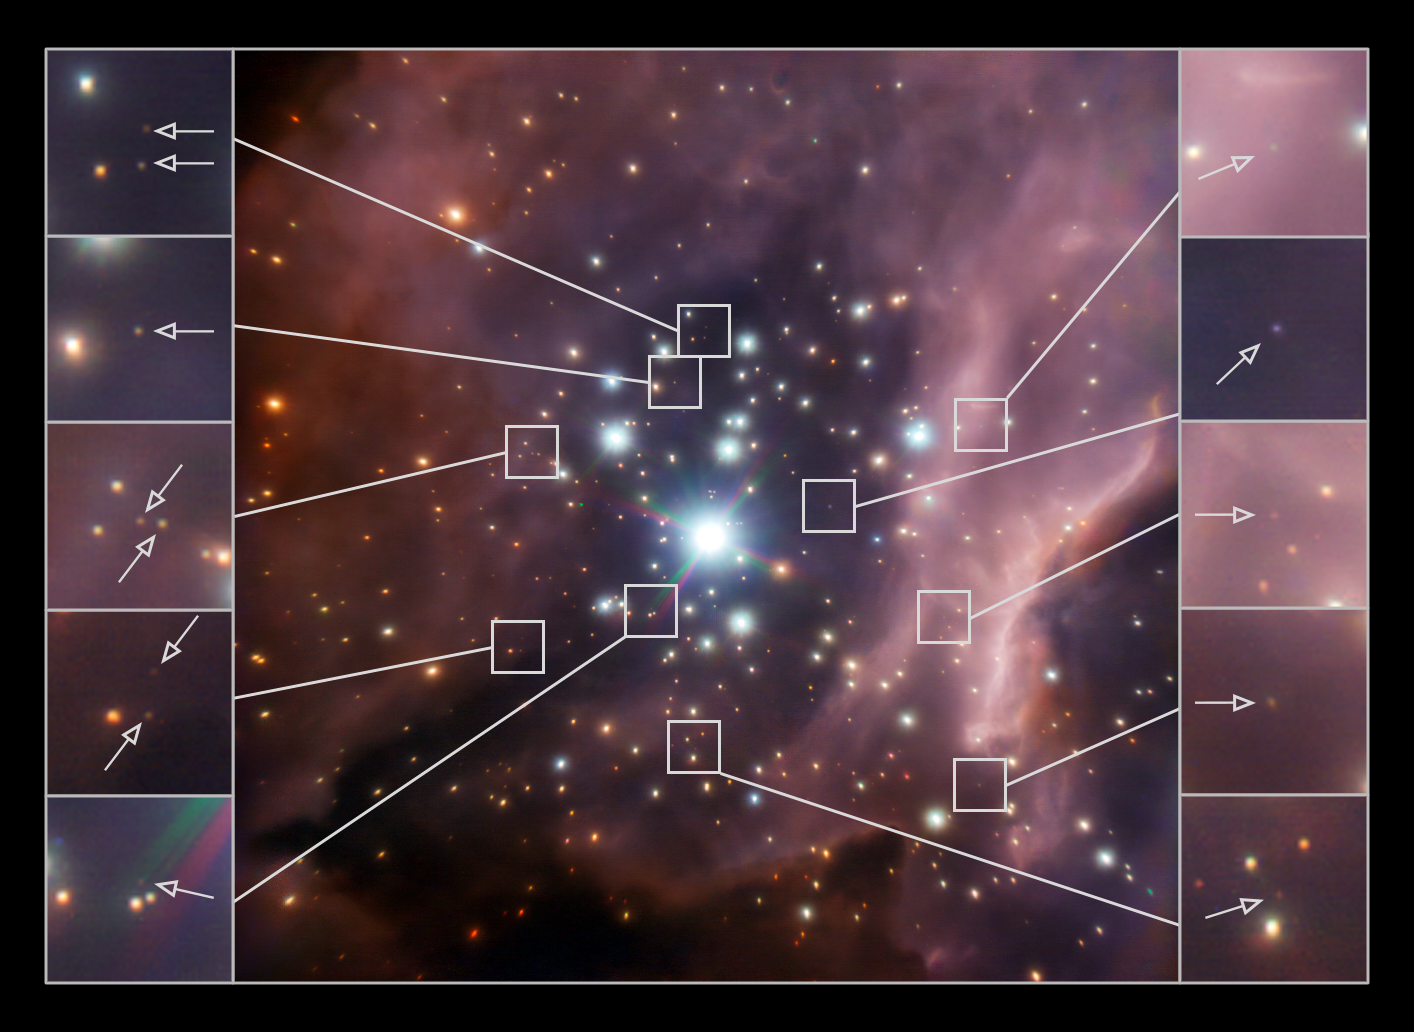

Billions of new neighbours?

The objects that astronomers call brown dwarfs sit somewhere between the definition of a planet and a star. They are balls of gas with more mass than a planet, but not enough mass to sustain stable hydrogen fusion like a star. Because they hardly emit any visible light, they were only first discovered in 1995 and up until today the majority of known brown dwarfs are within 1500 light-years of us.

Now, astronomers using the NACO adaptive optics infrared camera on ESO’s Very Large Telescope have observed the star cluster RCW 38 in the constellation Vela (the Sail), about 5500 light-years away. This Picture of the Week shows the central part of RCW 38; the inserts on the sides show a subset of the brown dwarf candidates detected within the cluster.

The scientists found half as many brown dwarfs as stars in the cluster. From these results and from studying other star clusters, the astronomers estimate that the Milky Way contains at least between 25 to 100 billion brown dwarfs. RCW 38 probably contains even more less massive, fainter brown dwarfs, which are beyond the detection limits of this image — so this new estimate could actually be a significant underestimation. Further surveys will reveal the true number of brown dwarfs lurking in the Milky Way.

Credit: ESO/Koraljka Muzic (University of Lisbon), Aleks Scholz (University of St Andrews), Rainer Schoedel (Instituto de Astrofísica de Andalucía), Vincent Geers (UKATC), Ray Jayawardhana (York University), Joana Ascenso (University of Porto & University of Lisbon) & Lucas Cieza (University Diego Portales)